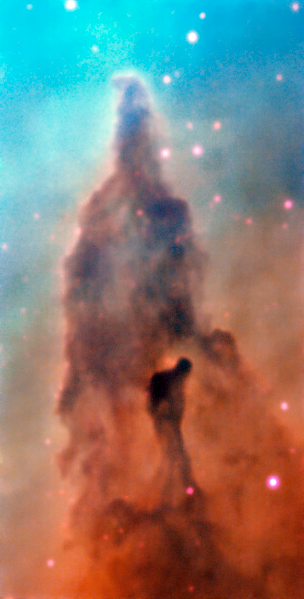

Region R45 in the Carina Nebula

This image was taken by the MUSE instrument, mounted on ESO’s Very Large Telescope and shows the region R45 within the Carina Nebula, 7500 light-years away. The massive stars within the star formation region slowly destroy the pillars of dust and gas from which they are born.

Credit: ESO/A. McLeod